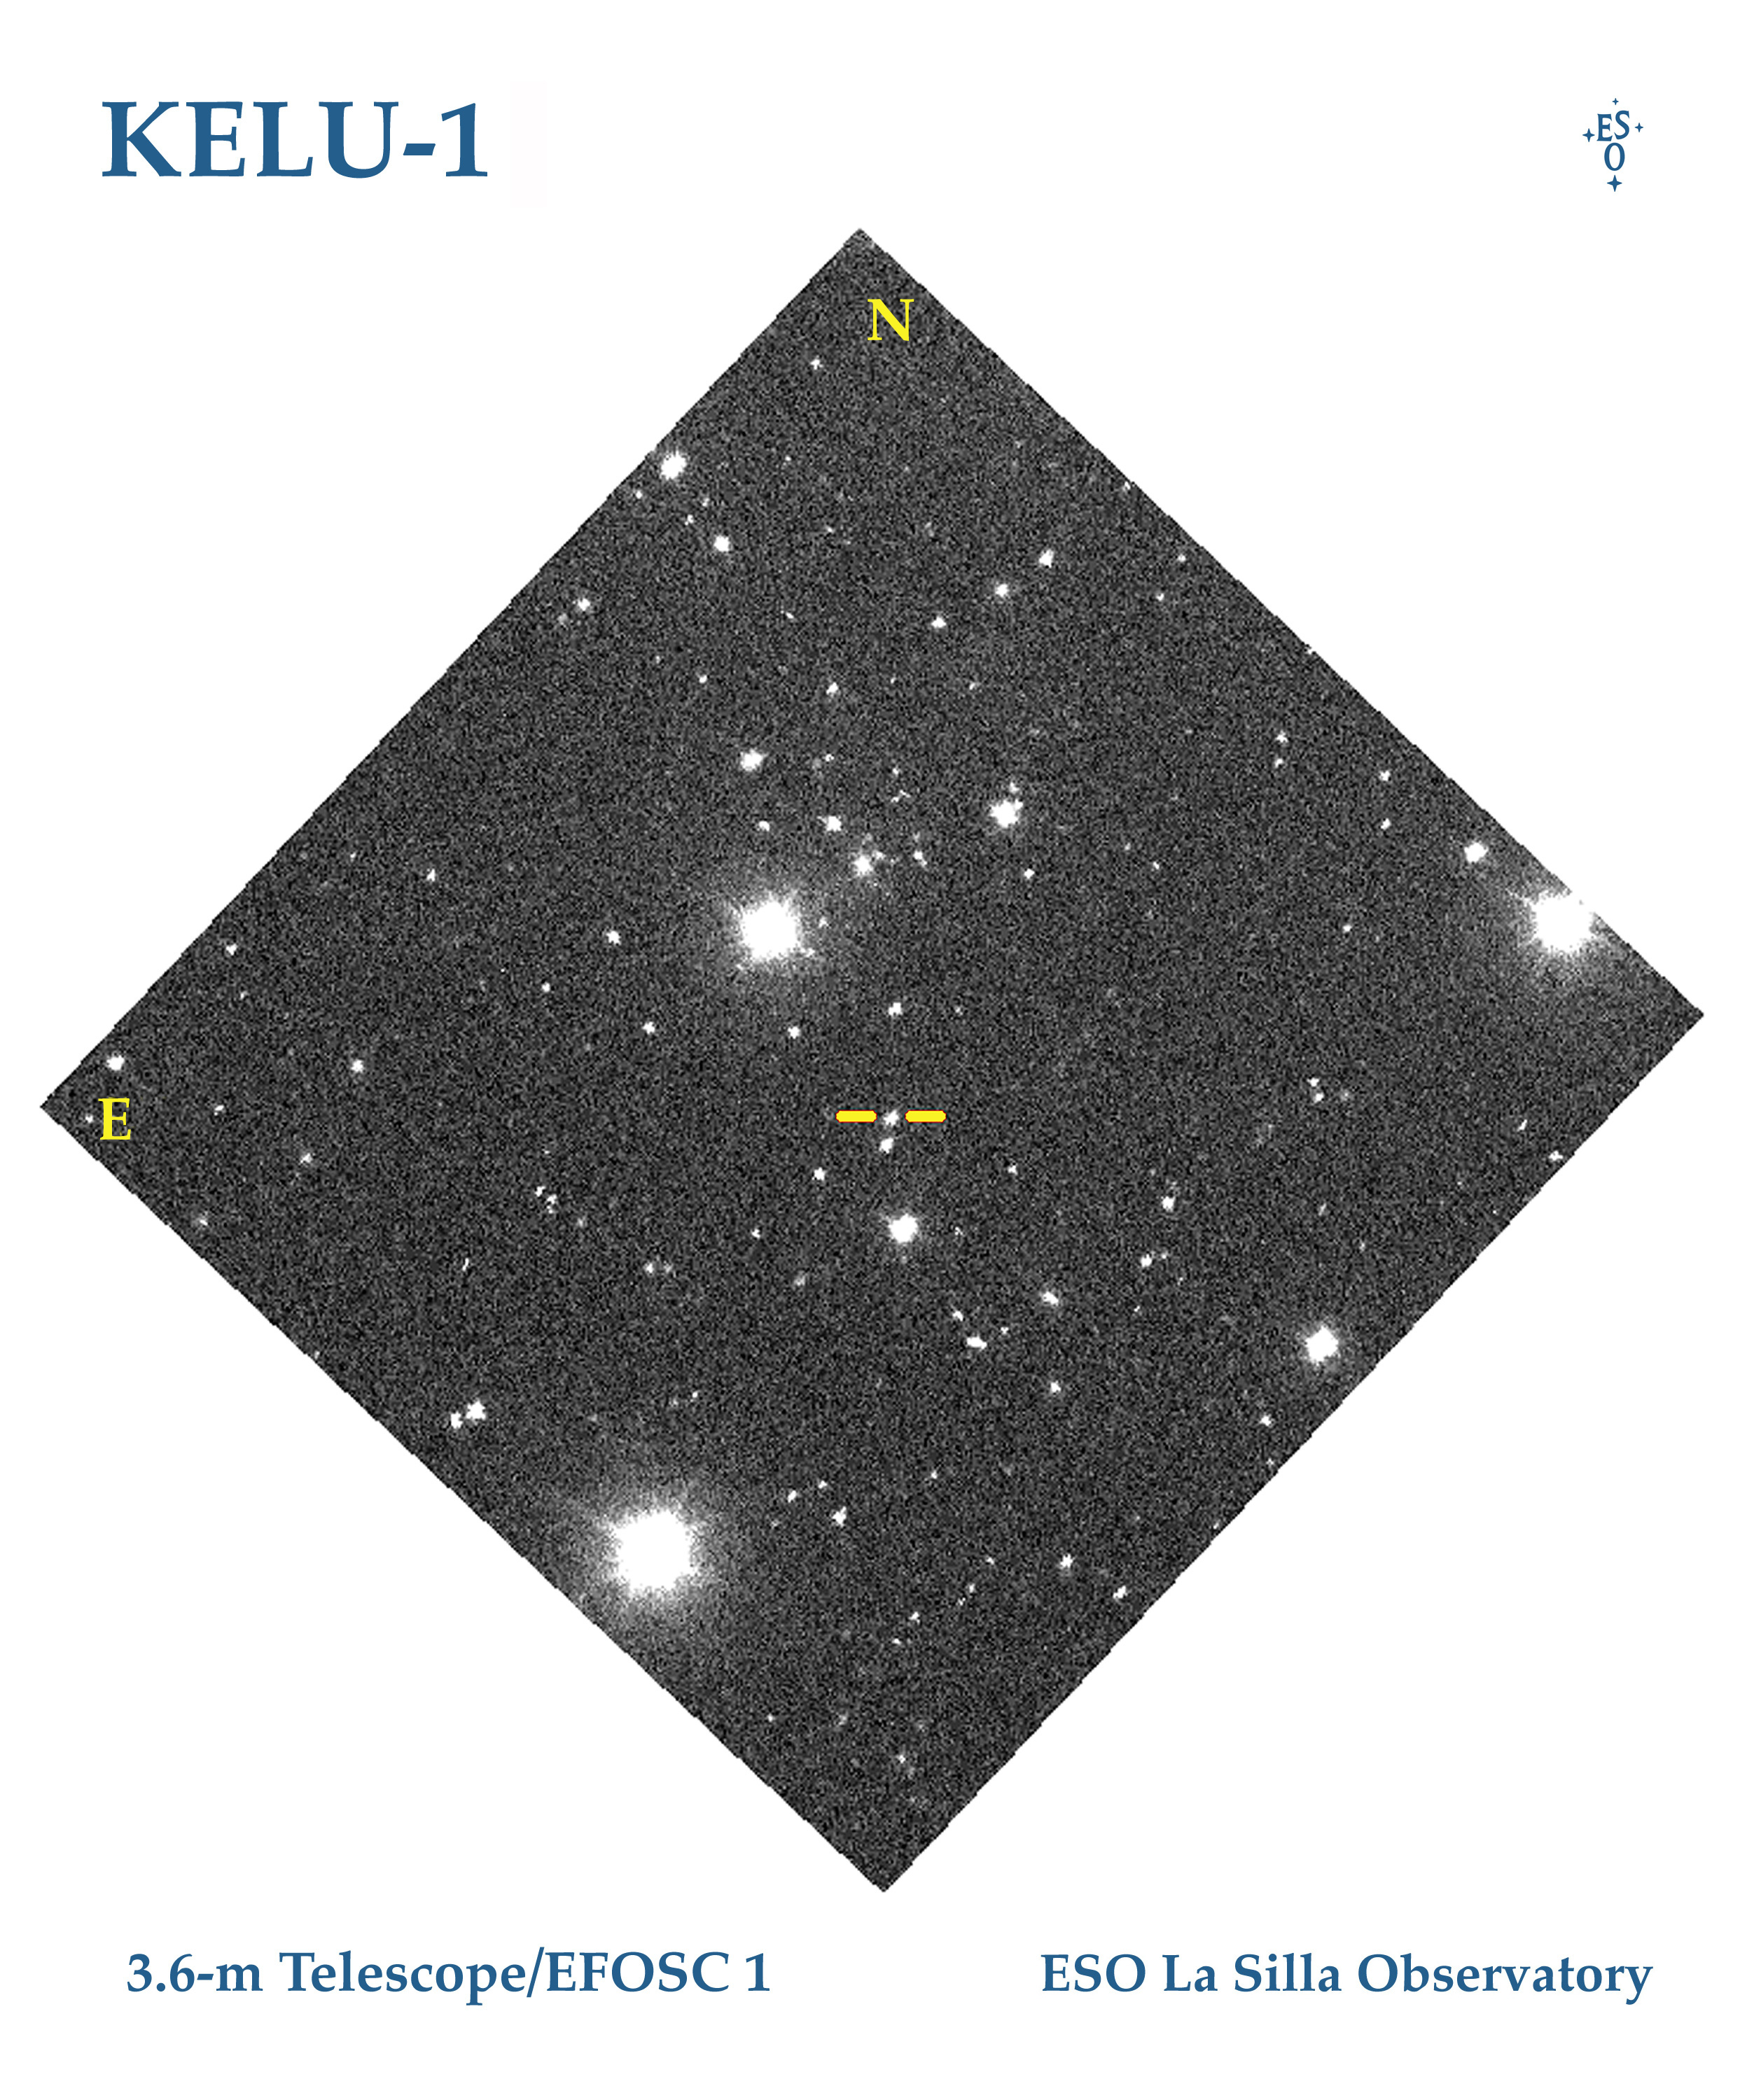

The brown dwarf KELU-1

This photo shows a small sky area around the newly discovered Brown Dwarf object KELU-1 in the southern constellation of Hydra (The Water-Snake). It is indicated with tick marks.

Observations described in ESO Press Release eso9709 (28 April 1997) have shown that this object is located at a distance of only about 10 parsec from the Sun. Moreover, it is single and is therefore not disturbed by any other objects in its neighbourhood.

This image was obtained on March 15, 1997, through a near-infrared `gunn-i' filter with the EFOSC1 multimode instrument at the ESO 3.6-m telescope at La Silla. The exposure lasted 40 seconds and was made during good sky conditions. The field measures approx. 5 x 5 arcmin; North is up and East is left.

Credit: ESO